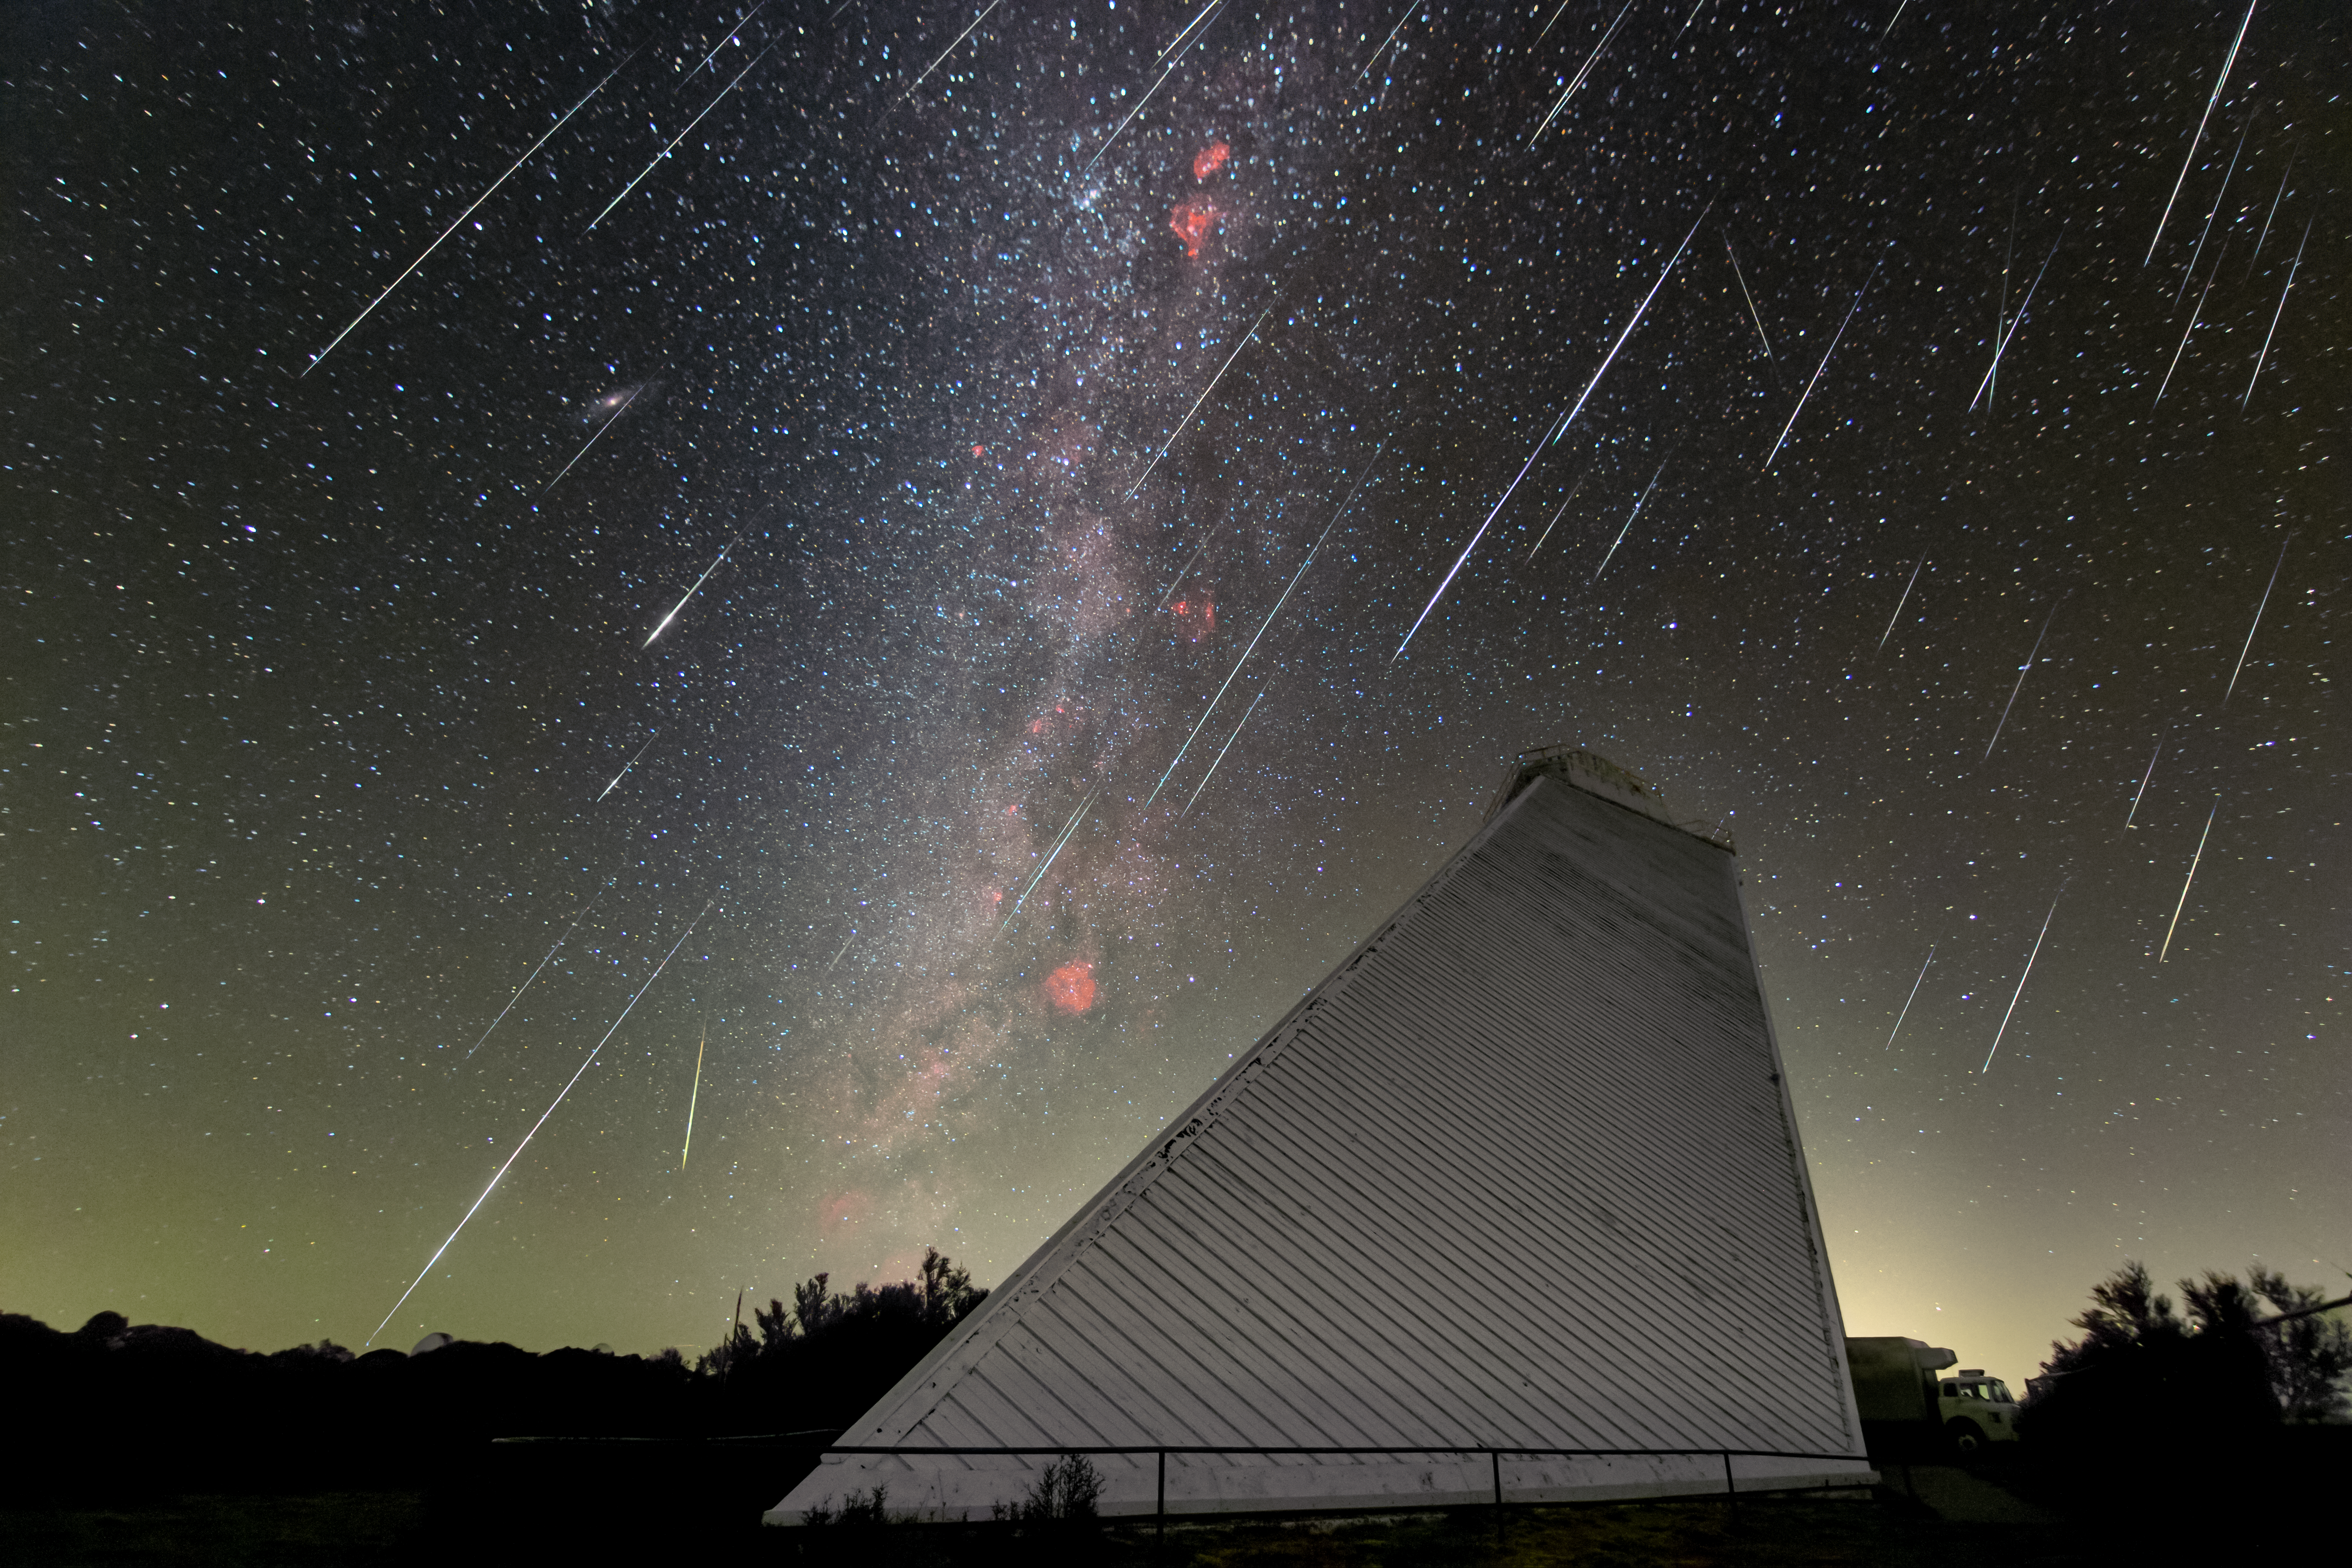

Cascading Meteors Over KPNO

This Image of the Week captures the mesmerizing Geminids meteor shower above the NSF McMath Pierce Solar Telescope at U.S. National Science Foundation Kitt Peak National Observatory (KPNO), a Program of NSF NOIRLab, as the Milky Way rises high into the sky. The annual Geminids shower happens when Earth passes through the debris trail of asteroid 3200 Phaethon in December and this debris collides with our atmosphere to then explode into fiery streaks of light. The Geminids is unusual among meteor showers because it is one of two major showers not caused by a comet. Two telescopes at KPNO are used to study asteroids: the UArizona 0.9-meter and 1.8-meter Spacewatch telescopes. The University of Arizona’s Spacewatch Program was founded to explore the various populations of small objects in the Solar System and study the statistics of asteroids and comets to investigate the dynamical evolution of the Solar System.

The decommissioned NSF McMath-Pierce Solar Telescope was the largest solar telescope in the world and is now being given new life as a dynamic astronomy visualization and presentation center focused on astronomy funded by NSF. With the public opening scheduled for mid-2025, visitors can expect an experience built on NOIRLab’s foundational principle of Discovering Our Universe Together.

Rob Sparks, the photographer, is a NOIRLab Audiovisual Ambassador.

Credit: KPNO/NOIRLab/NSF/AURA/R. Sparks